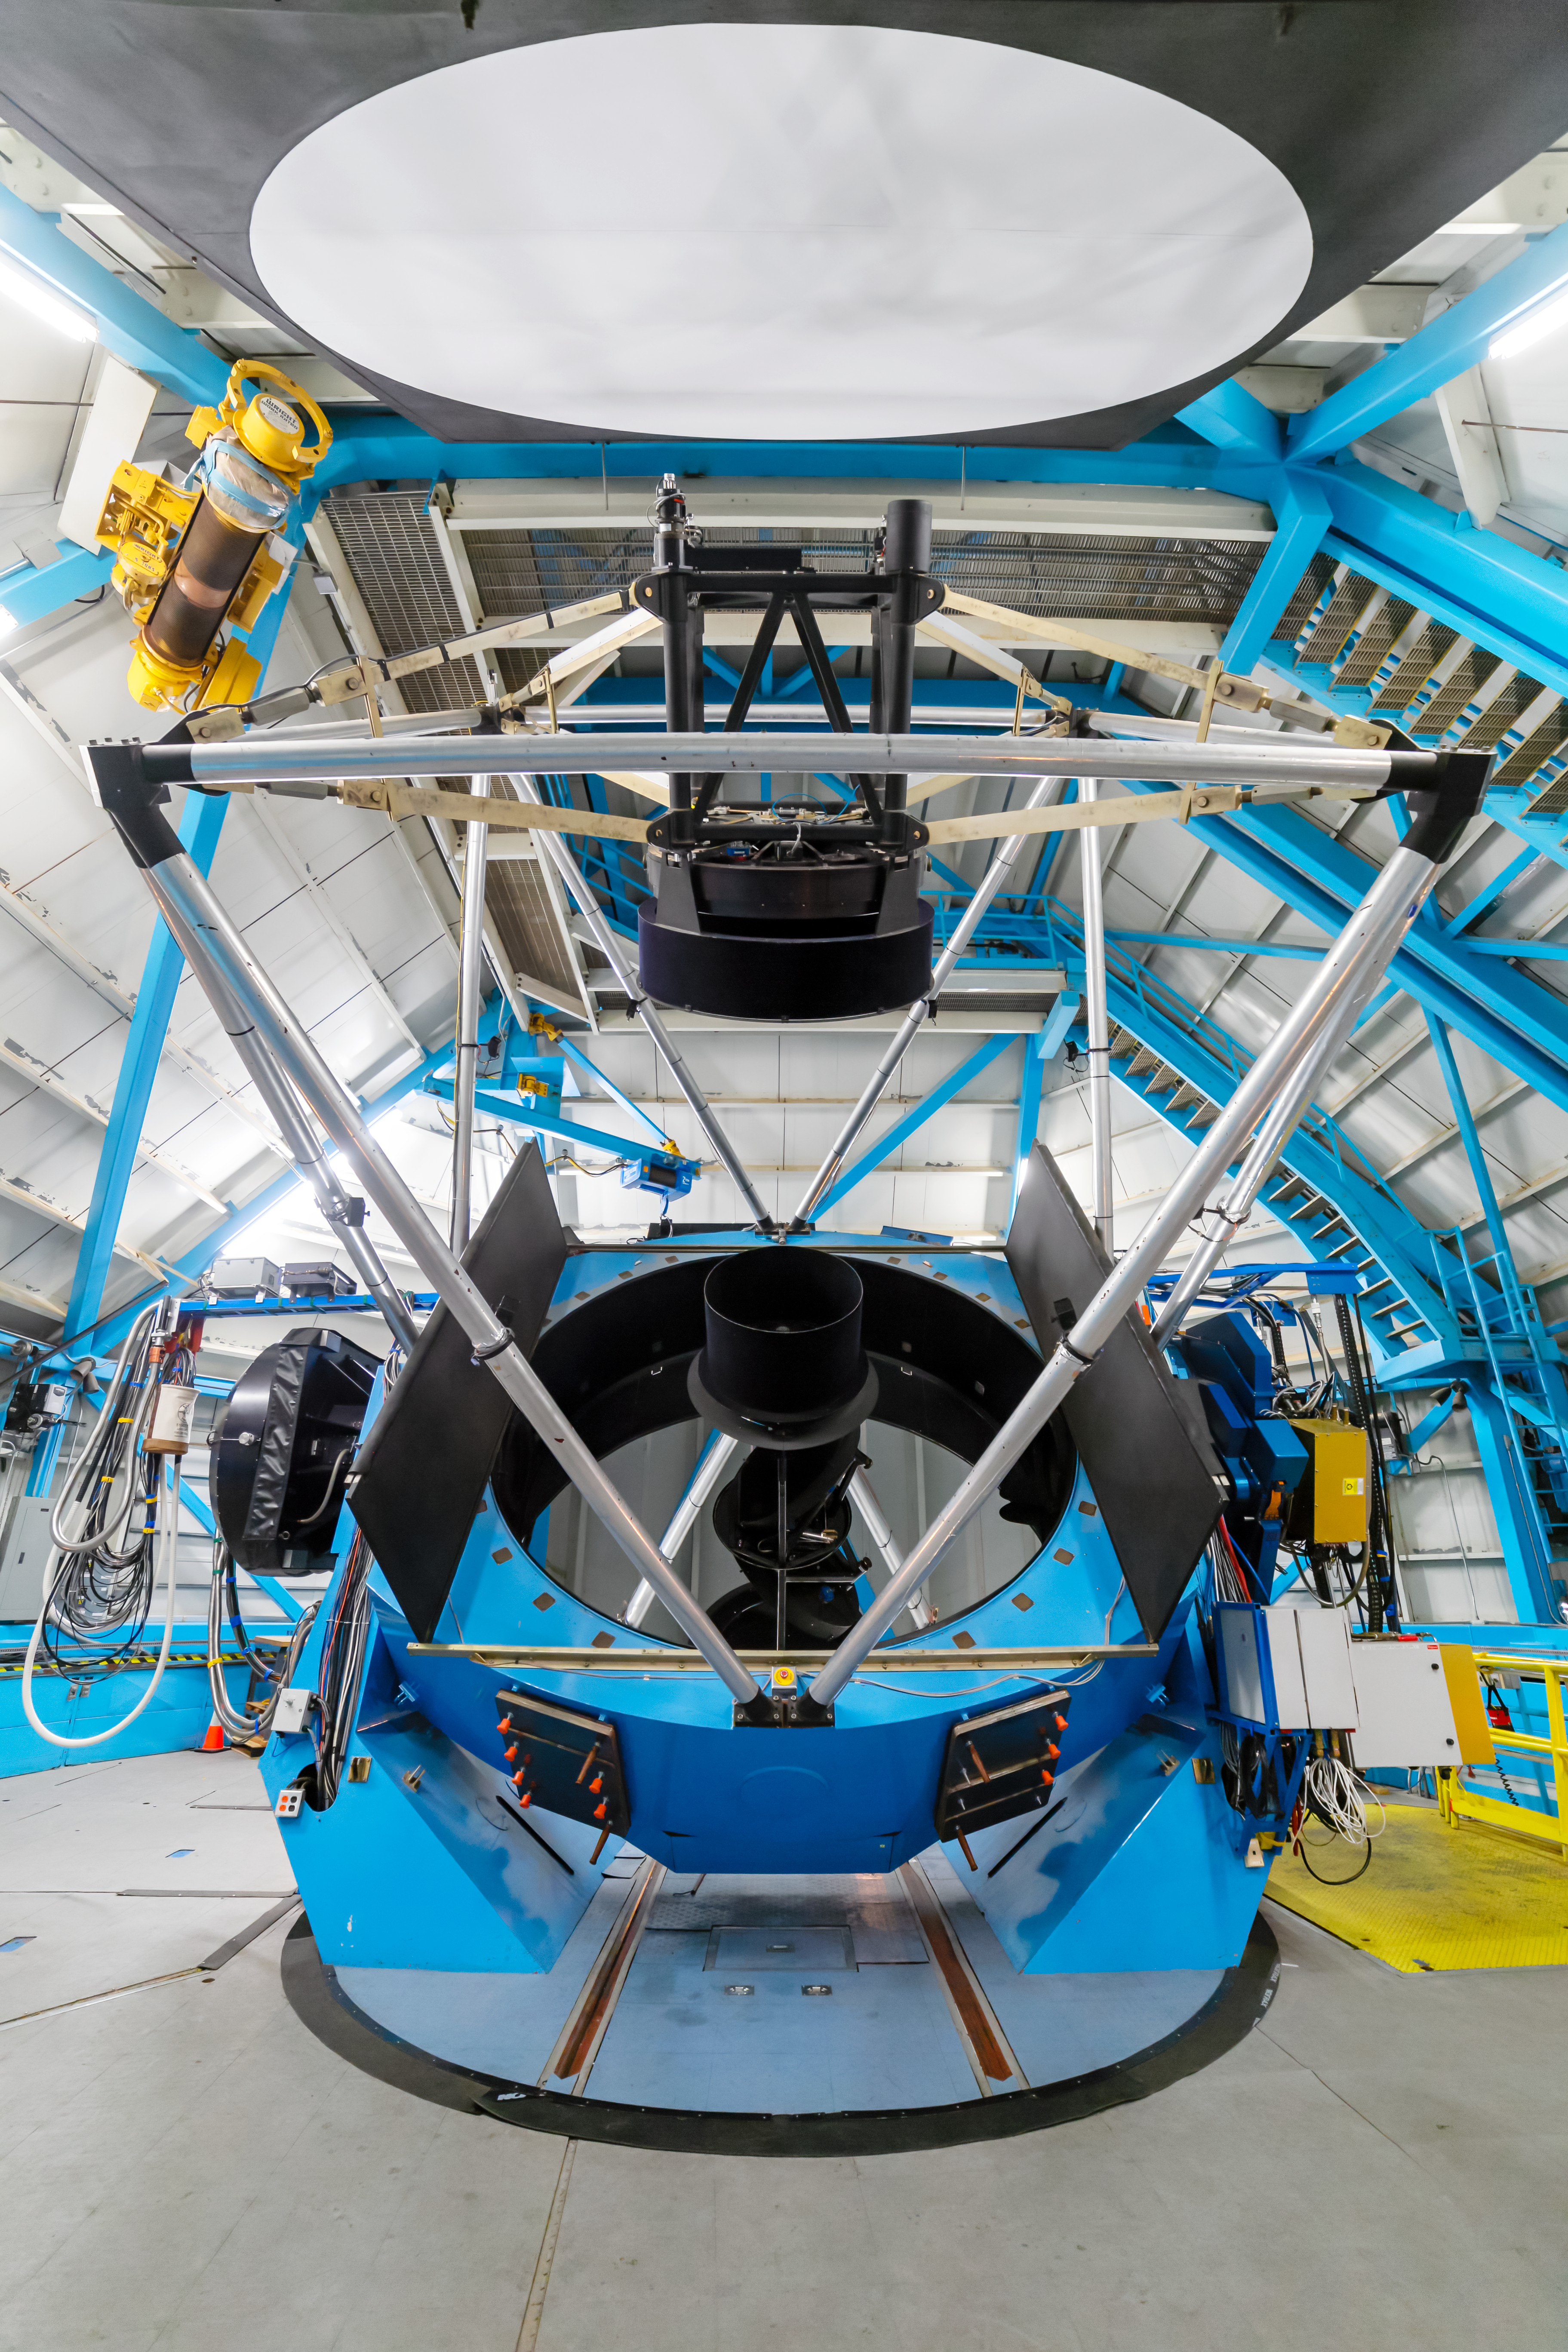

WIYN 3.5-meter Telescope Interior

The interior of the WIYN 3.5-meter Telescope at Kitt Peak National Observatory in Arizona.

Credit: NOIRLab/NSF/AURA/ P. Horálek